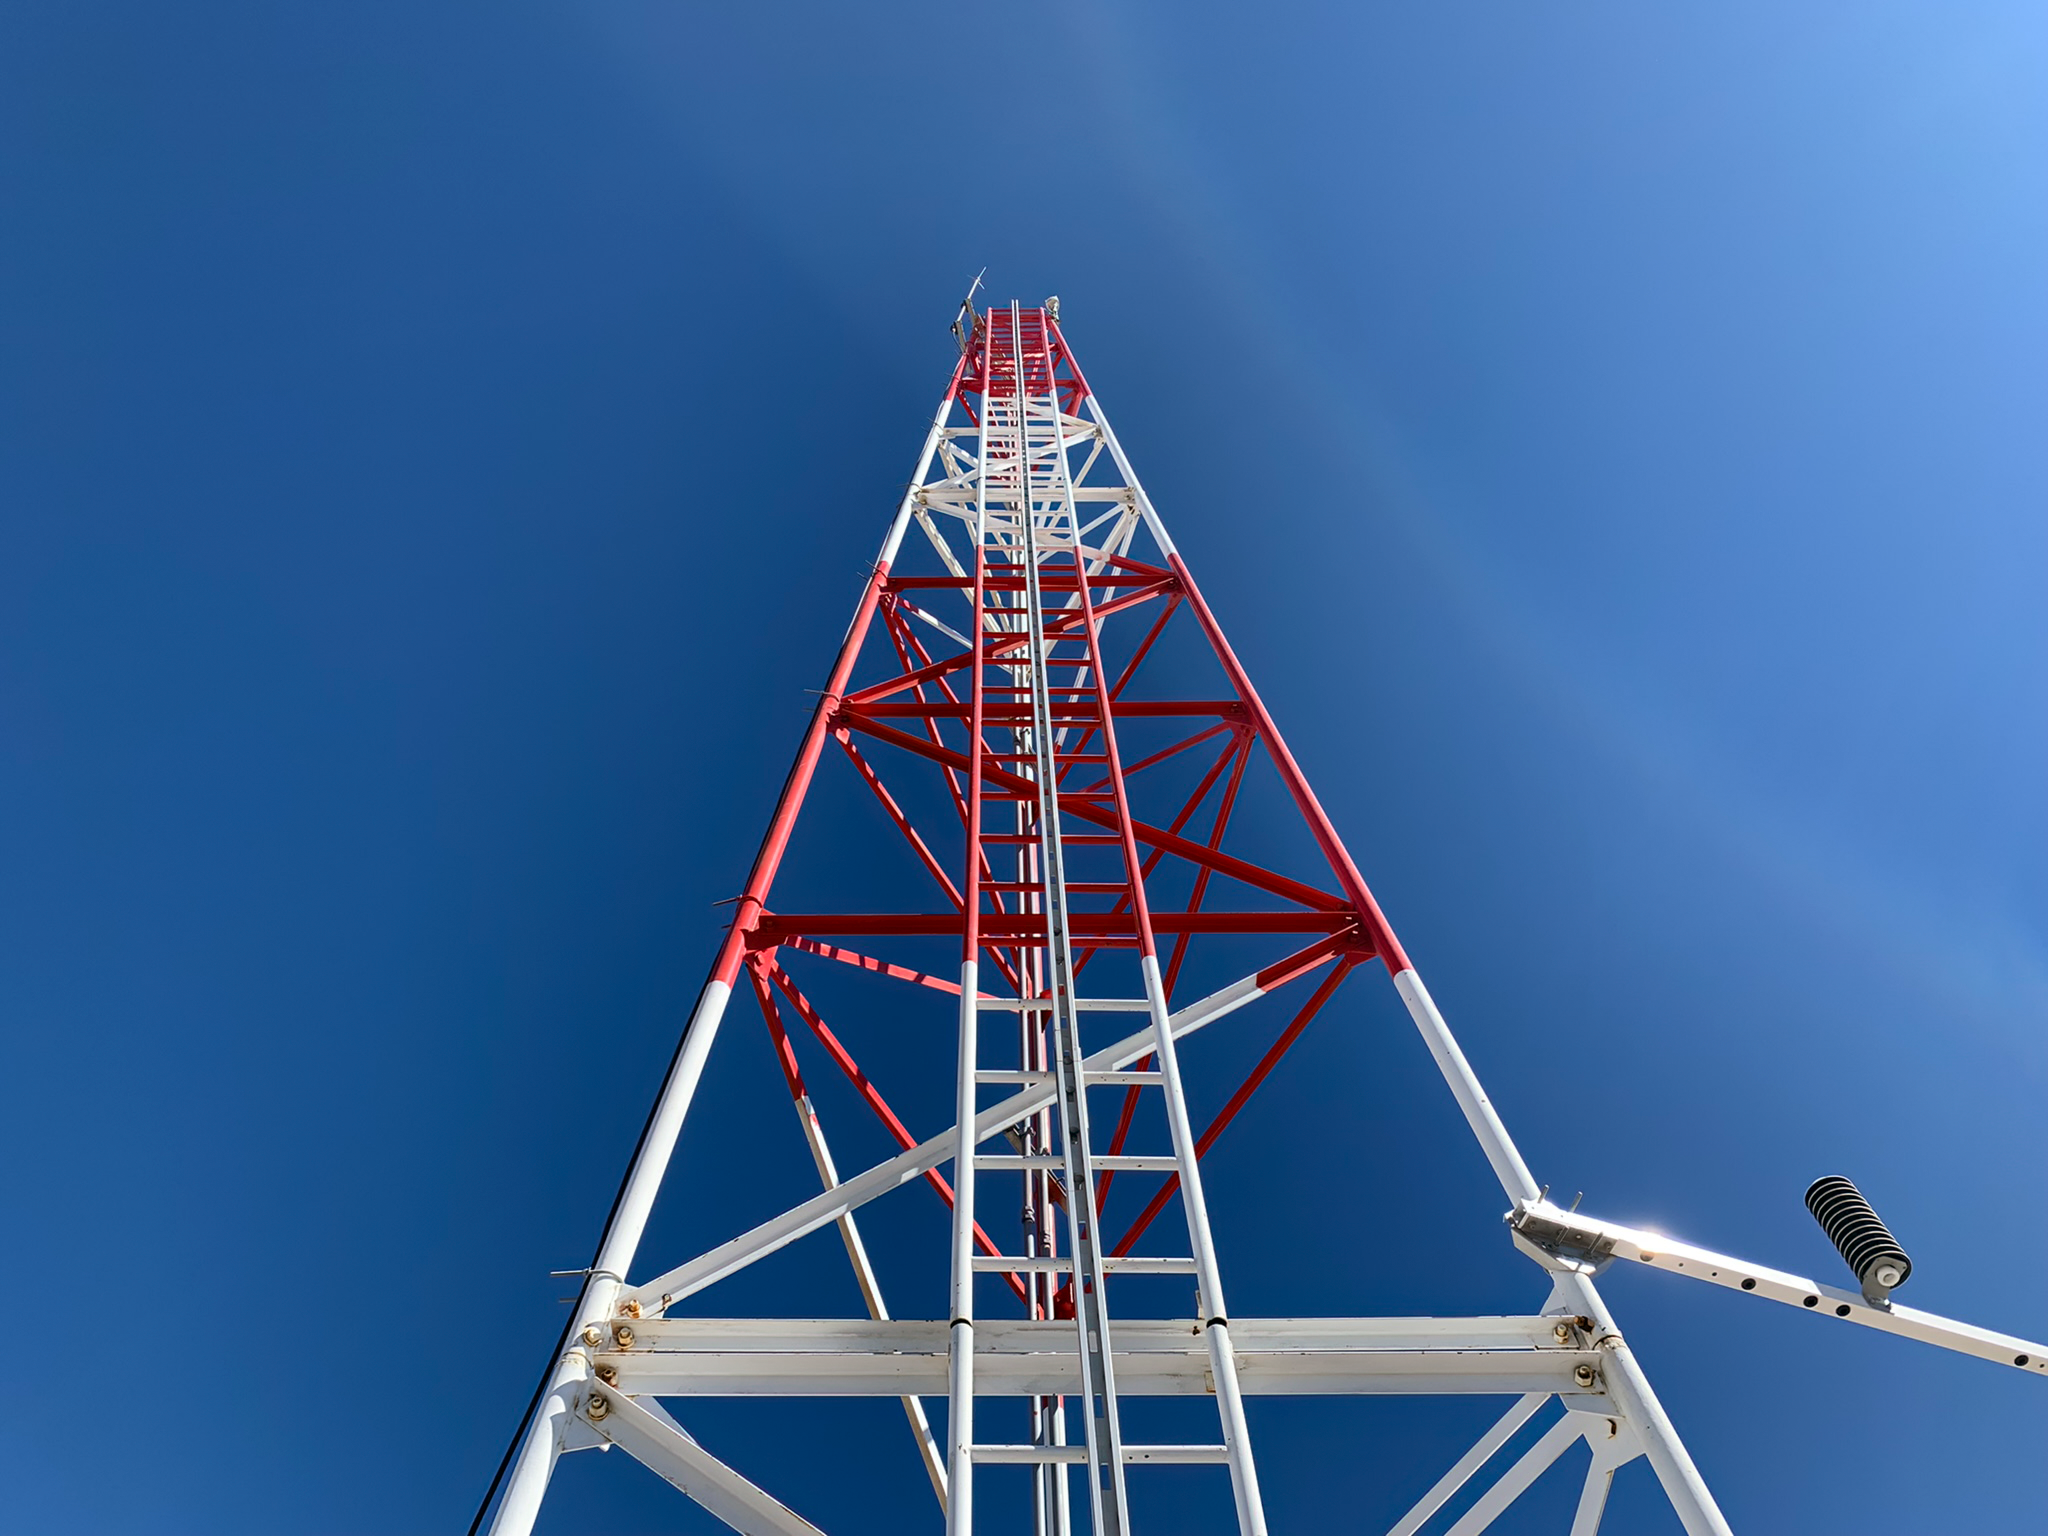

Rubin Observatory Weather Tower

Rubin Observatory has instruments to log weather conditions 24/7, such as this weather tower, on Cerro Pachón in Chile.

Credit: RubinObs/NOIRLab/SLAC/NSF/DOE/AURA/B. Blum